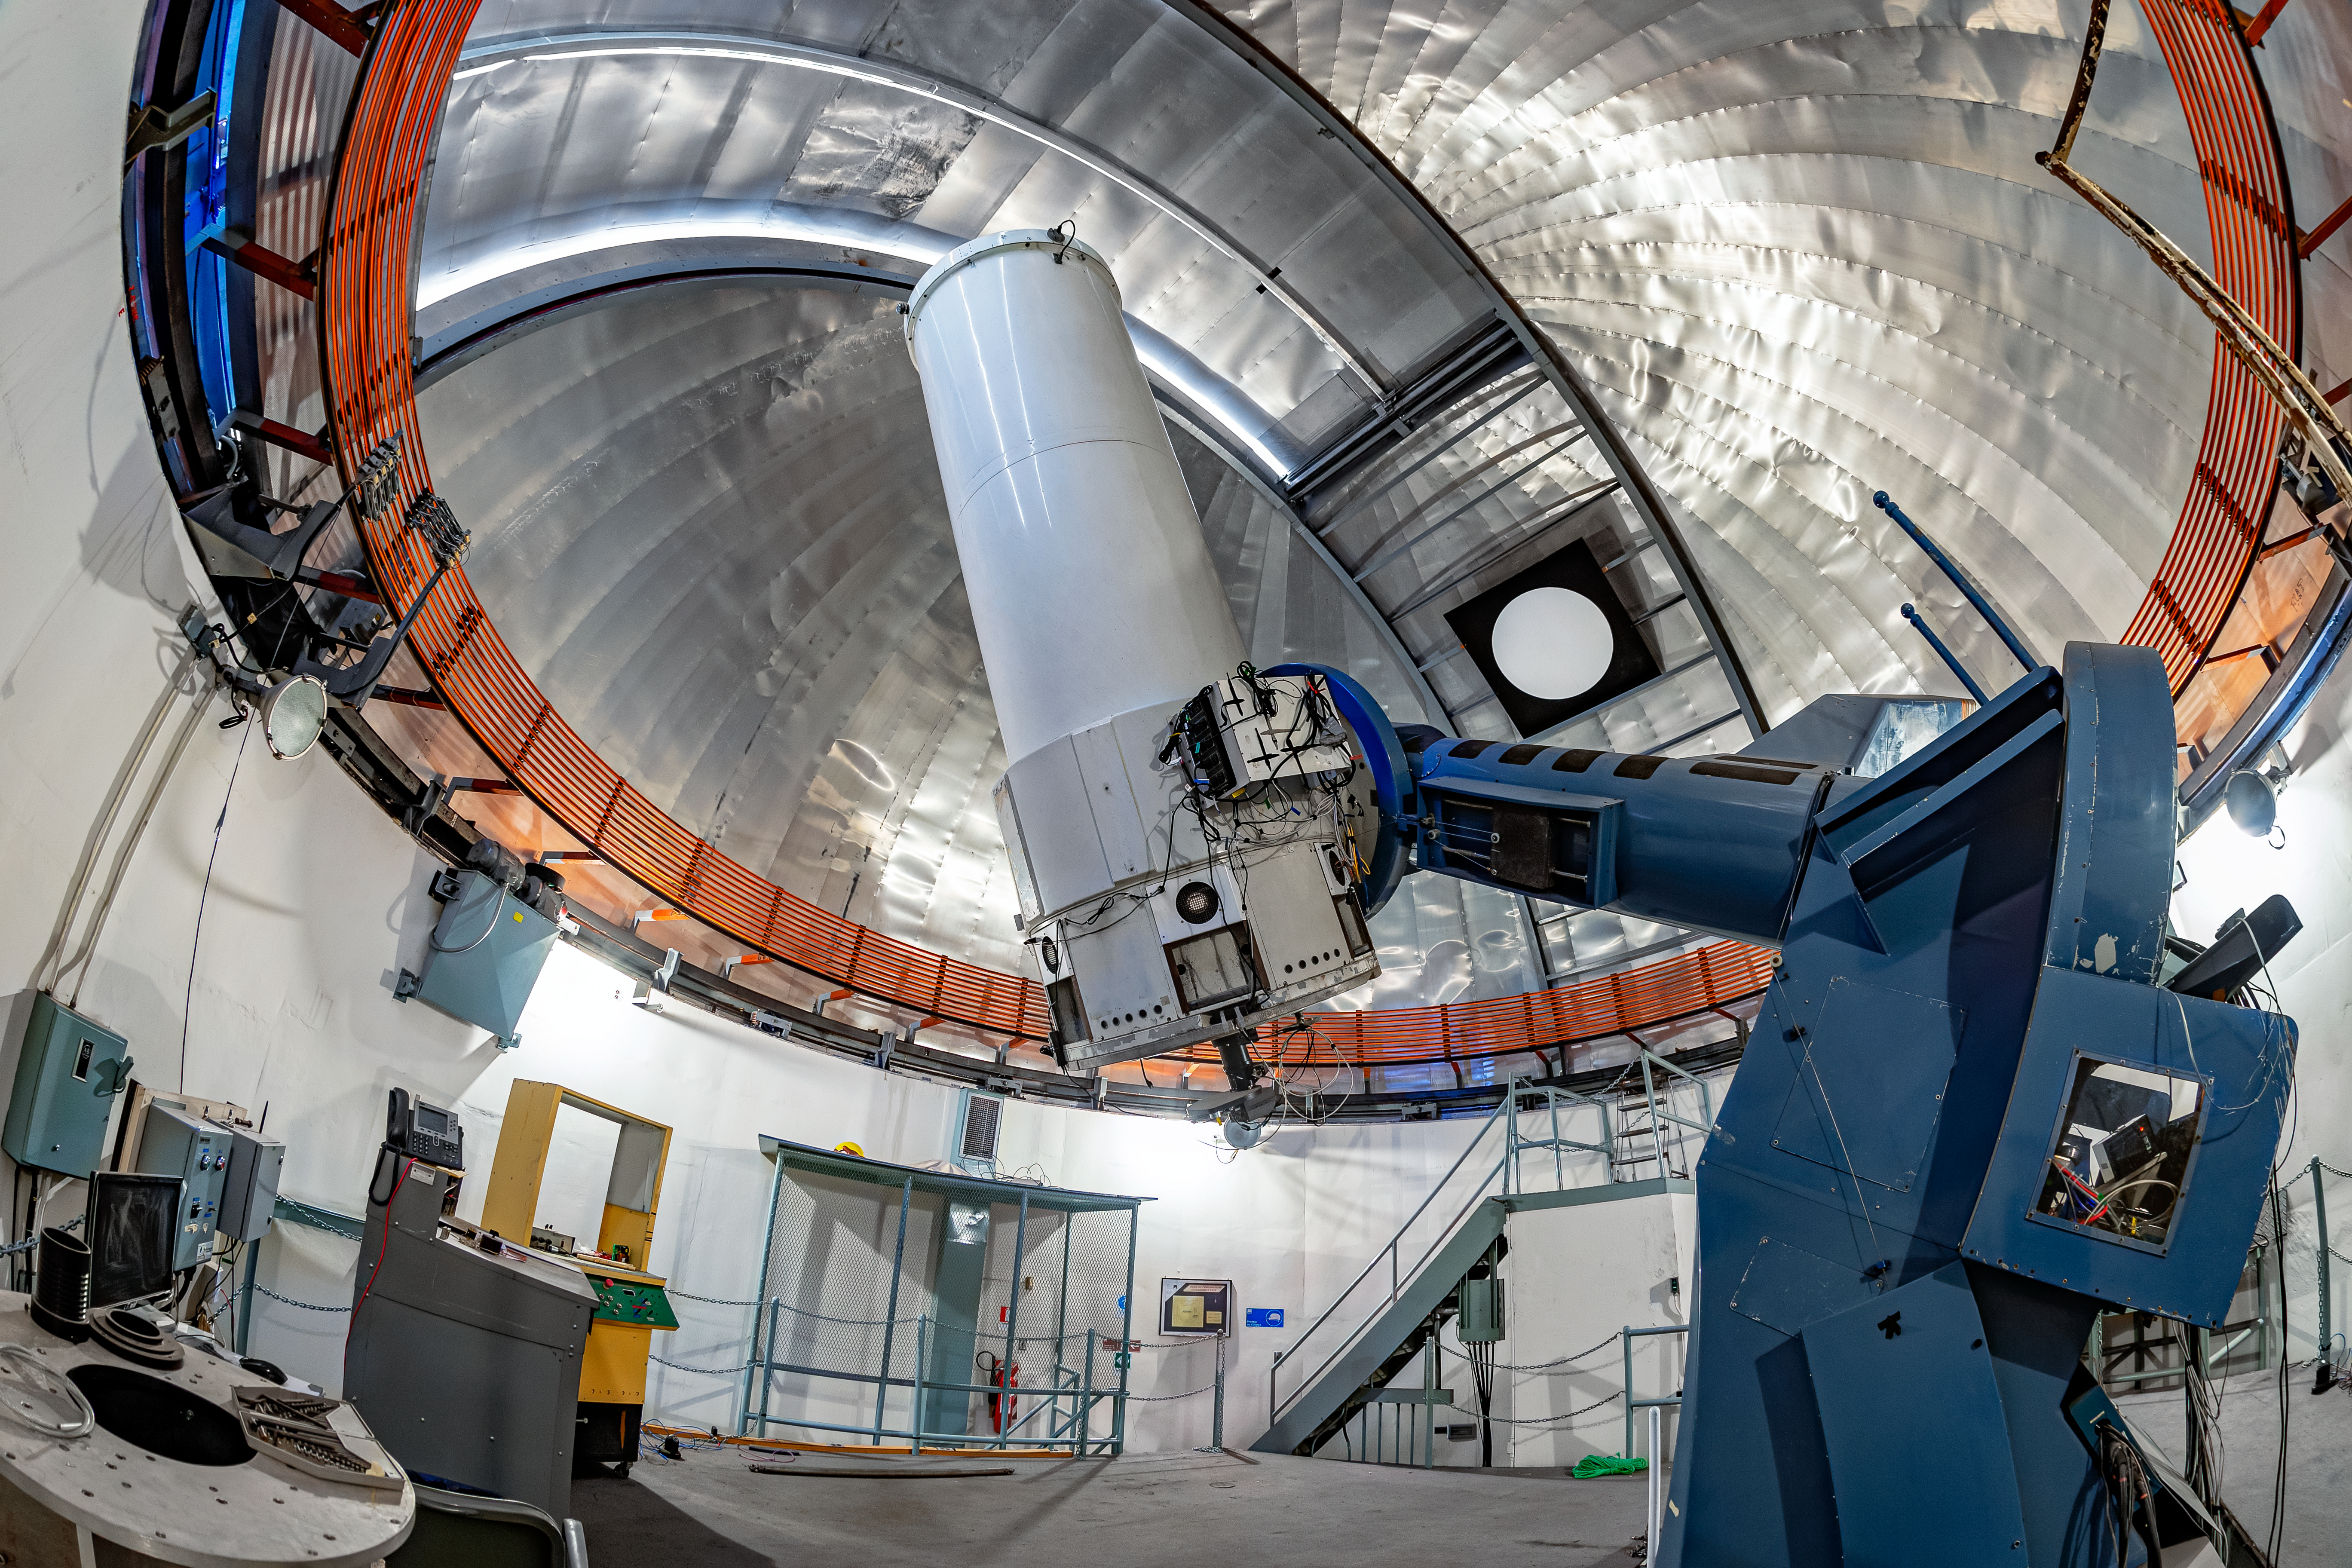

SMARTS 1.0-meter Telescope Interior

The interior of the SMARTS 1.0-meter Telescope on Cerro Tololo in Chile.

Credit: CTIO/NOIRLab/NSF/AURA